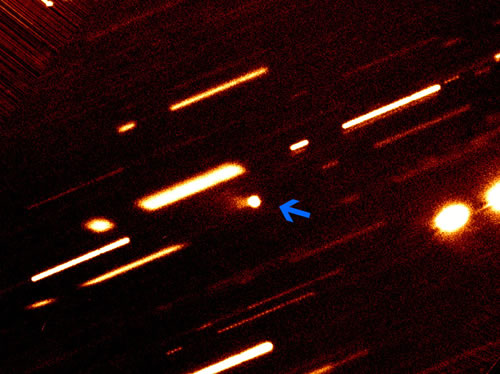

Gemini North (GMOS) imaging of Asteroid 118401

Gemini North (GMOS) imaging of Asteroid 118401. This new "comet" is highlighted by the blue arrow. The tail of the "comet" is clearly seen as the v-shaped fan of emission extended from the object to the left. To make this observations the telescope tracked the comet as it moved across the sky which caused the stars in the field of view to 'smear out' into the long trails visible in the image.

Credit: International Gemini Observatory/NOIRLab/NSF/AURA